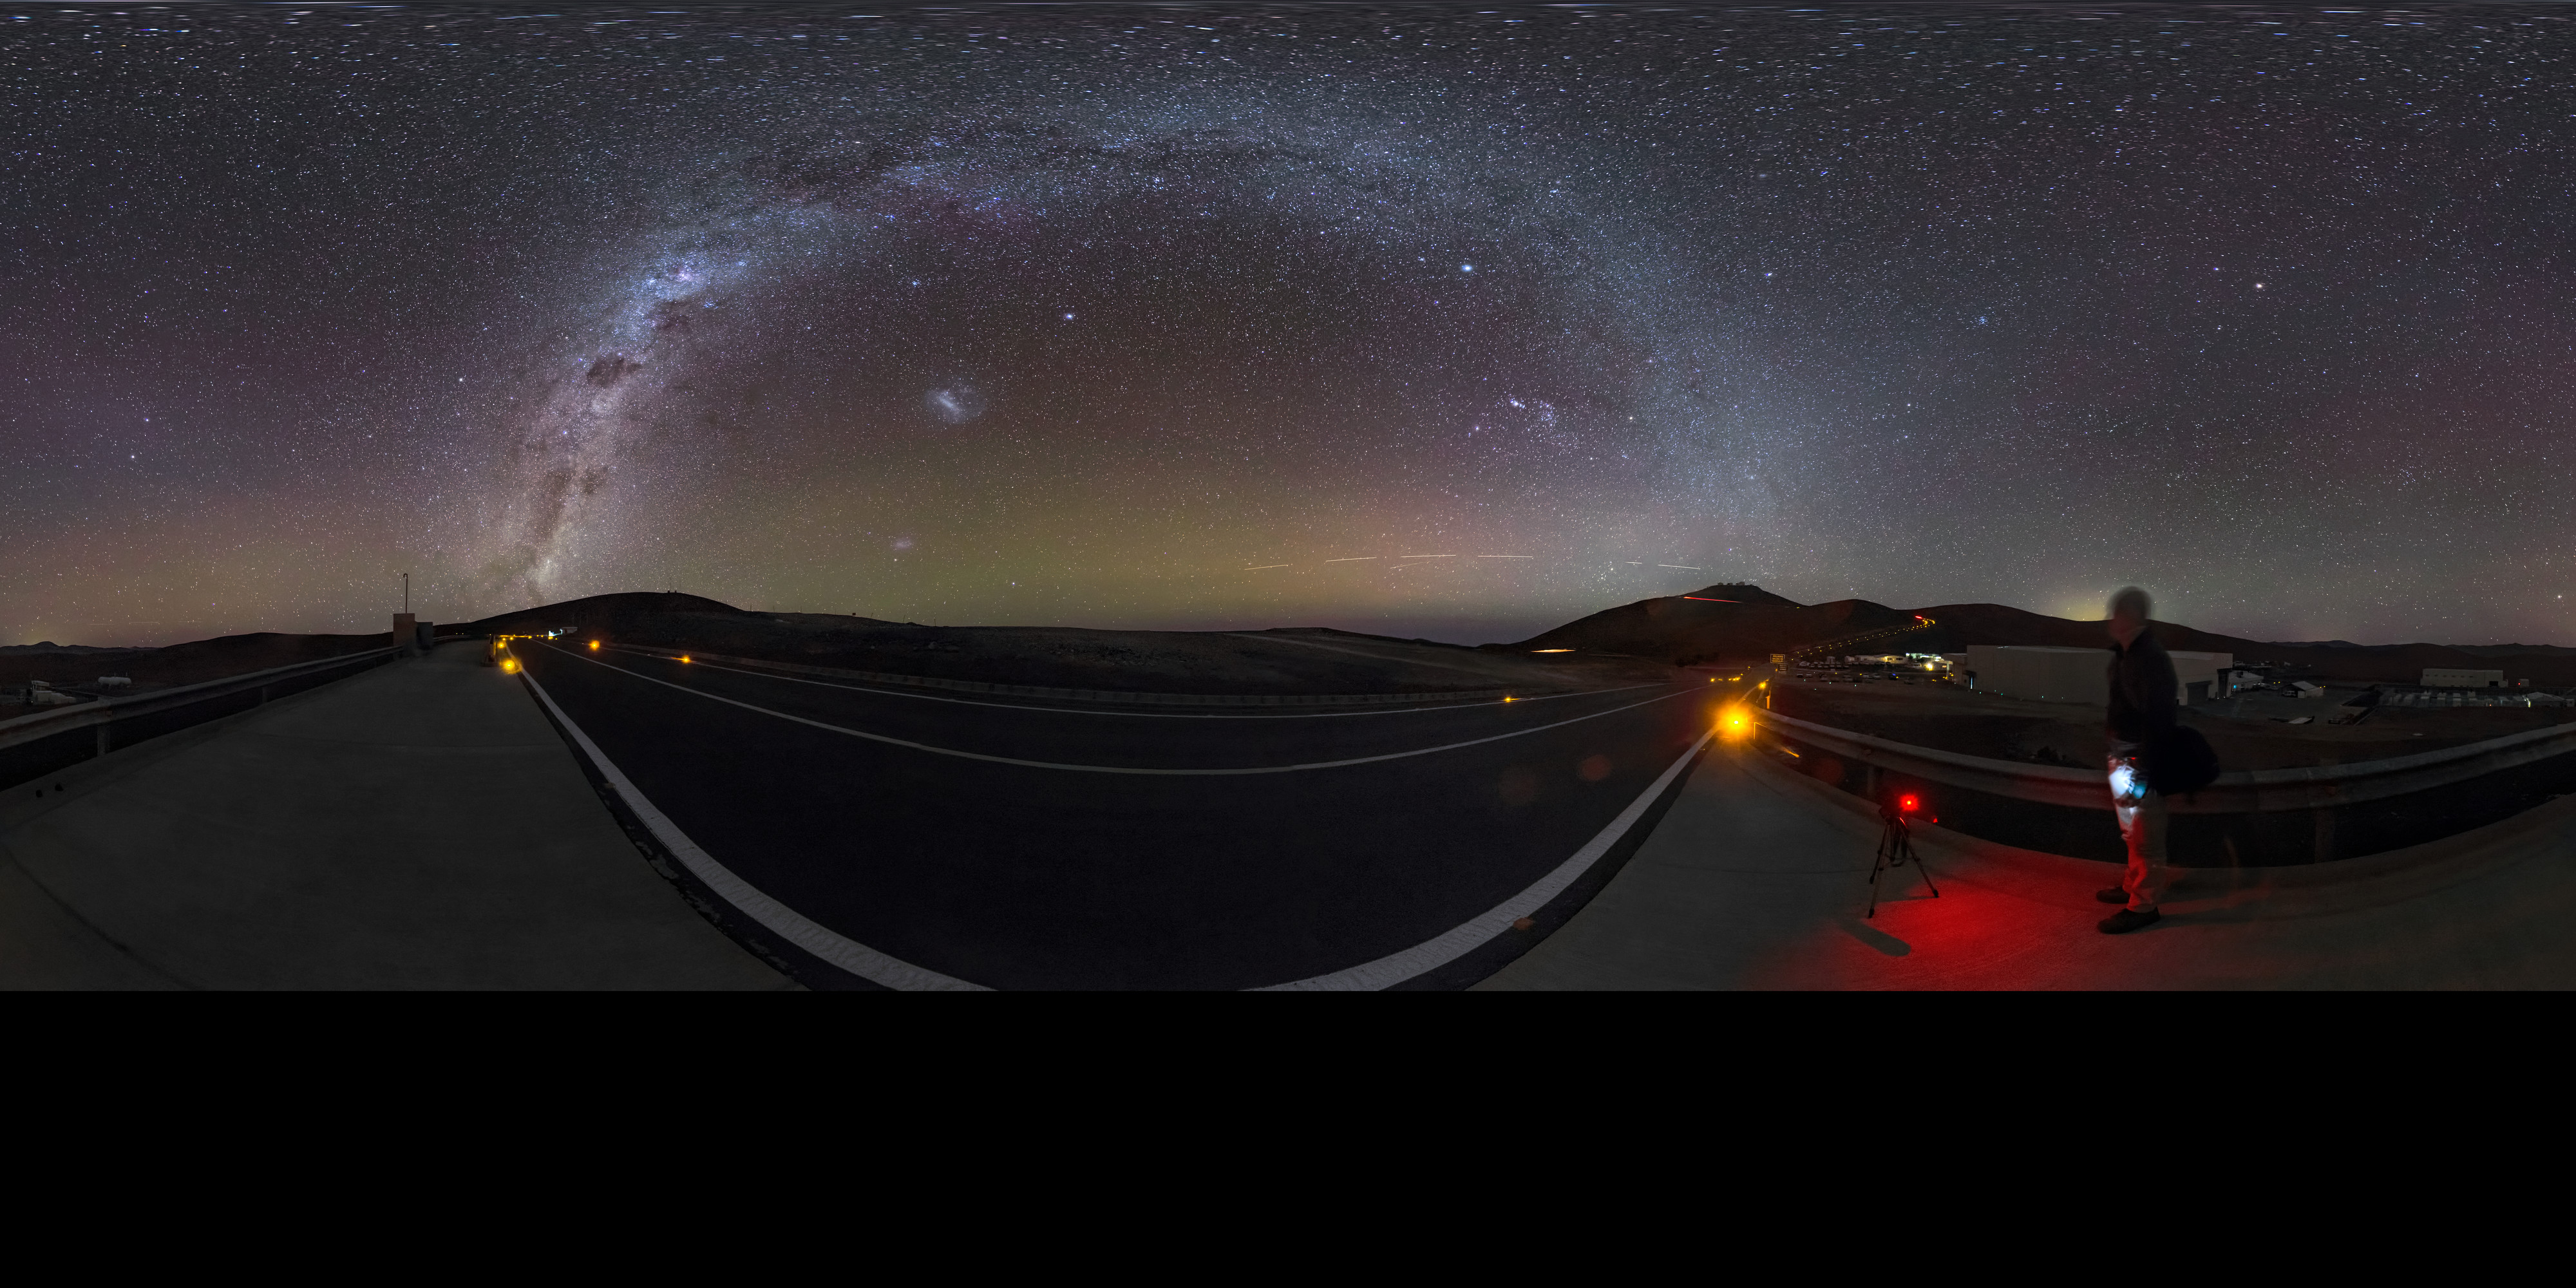

A milky arc over Paranal

Another clear night at ESO’s Paranal Observatory in Chile — perfect for sitting back and taking in the sight of our galaxy, the Milky Way. Many of us living in living in crowded, light-polluted cities no longer get to see our cosmic home in such detail. We now know this stunning view to be our home galaxy, but the Ancient Greeks thought that it was the work of the Gods. Their legends told that this cloudy streak across the sky was really the breast milk of Hera, wife of Zeus. The Ancient Greeks are also to thank for the name “Milky Way”. The Hellenistic phrase Γαλαξίας κύκλος, pronounced galaxias kyklos, means “milky circle”, and provides the root for our modern name. This 360 degree panorama image was taken by ESO Photo Ambassador Gabriel Brammer. An astronomer visiting Paranal can be seen standing towards the right hand side of this image admiring the view.

Credit: ESO/G. Brammer